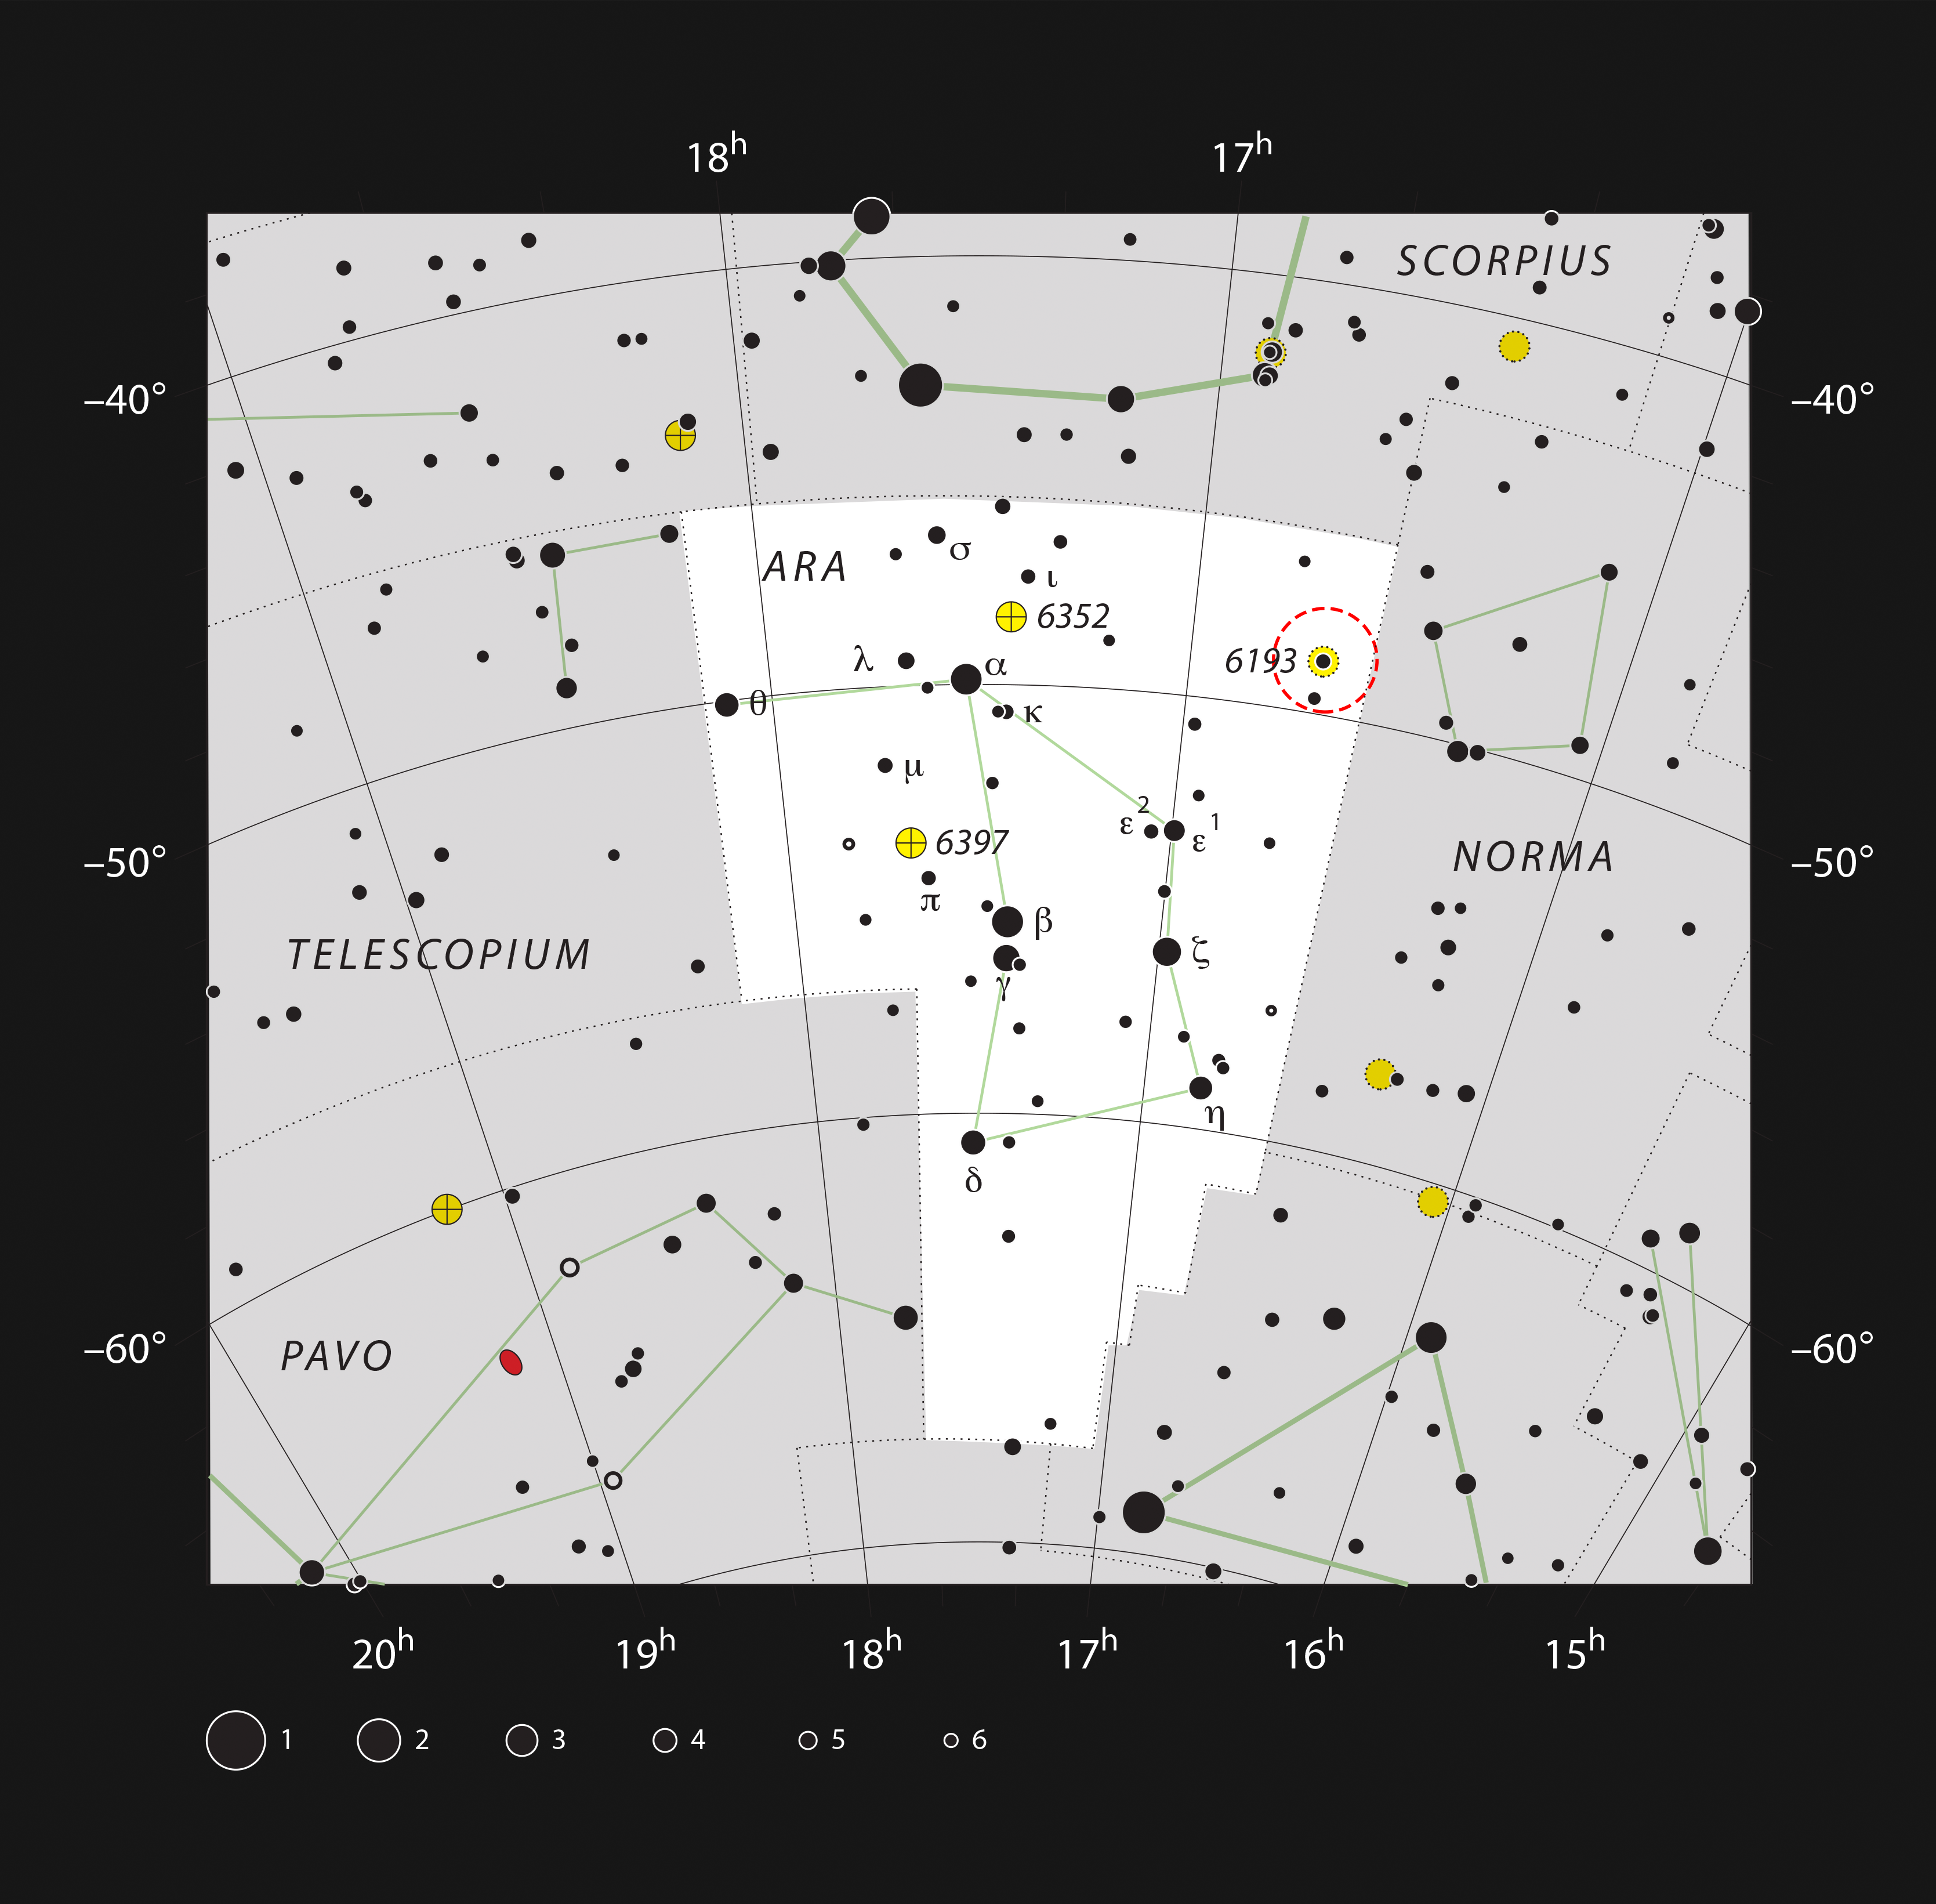

The open star cluster NGC 6193 in the constellation of Ara

Open cluster NGC 6193 is found in the constellation of Ara, or The Altar. It is marked in this map towards the top righthand corner of the constellation. Most of the stars shown here can be seen with the naked eye on a clear dark night. The cluster itself is easy to see in a small telescope but the surrounding glowing clouds are much fainter and much more of a challenge to observe visually.

Credit: ESO, IAU, and Sky & Telescope